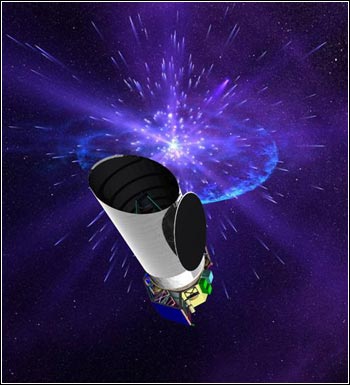

NASA Funds Destiny

Credit: NOIRLab